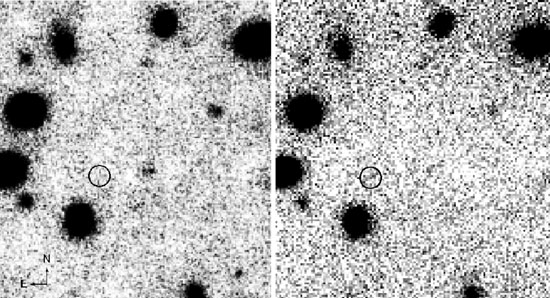

Gemini/NIRI H-band image

Gemini North/NIRI H-band image (left panel) of z = 10 candidate. Exposure time was 22.6 ksec in 0.”47 seeing. The image on the right is the 13.9 ksec VLT/ISAAC H-band image of the same field under ~0.”50 seeing. The circles show the location of the purported object. Several faint objects that are undetected or marginally detected in the ISAAC image are apparent in the NIRI image.

Credit: International Gemini Observatory/NOIRLab/NSF/AURA